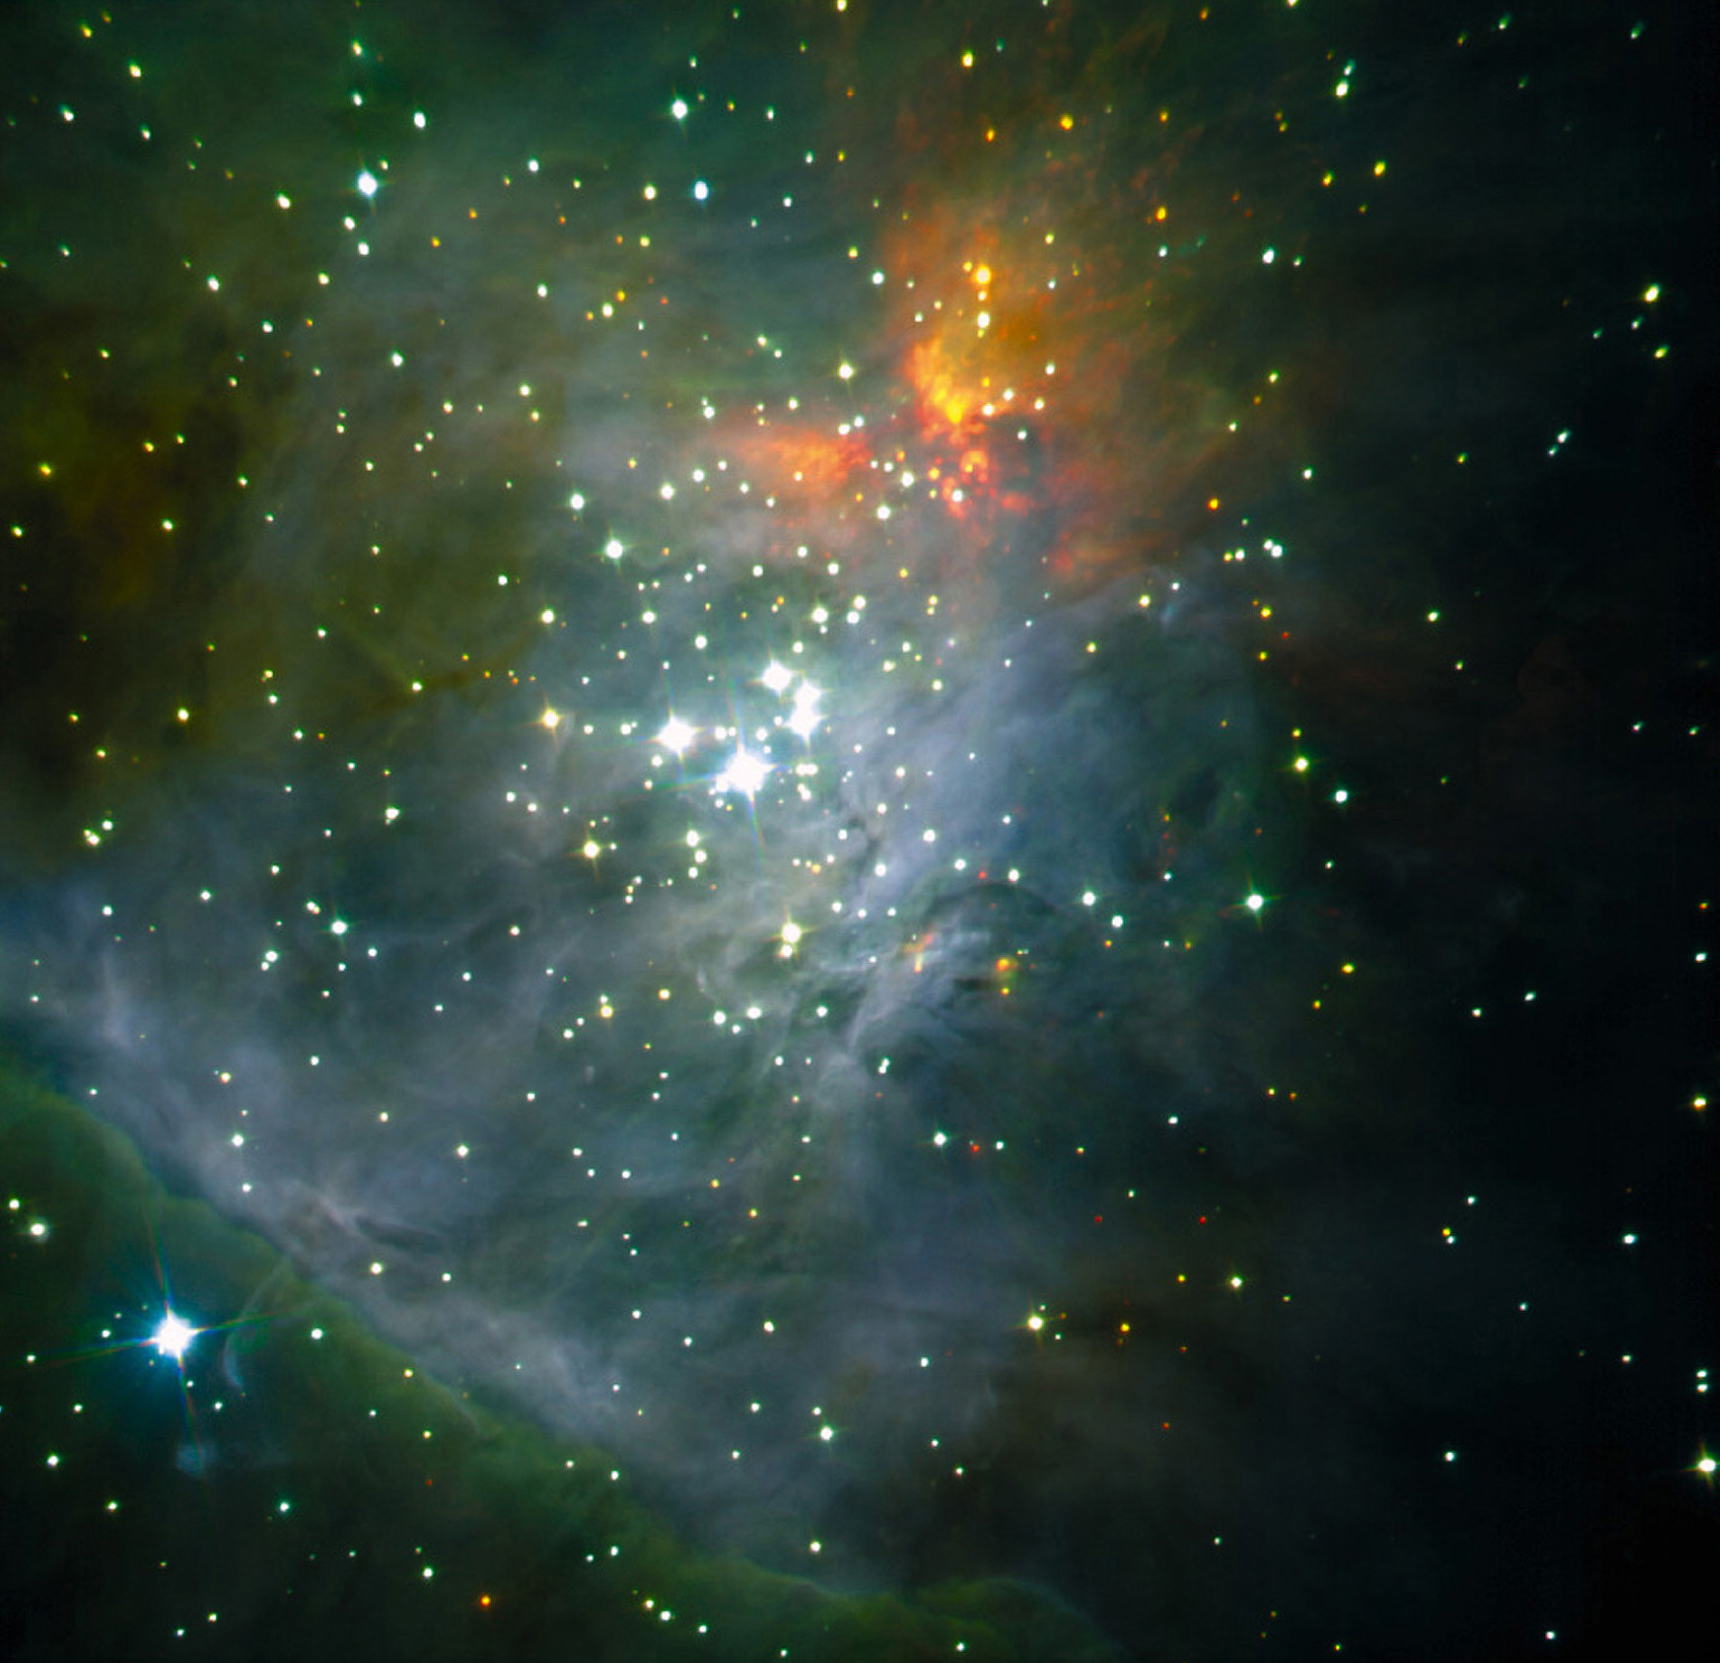

The Trapezium cluster

This image shows a colour composite of near-infrared images of the central regions of the Orion Nebula, obtained on March 14, 2000, with the SOFI instrument at the ESO 3.5-m New Technology Telescope (NTT) at La Silla. Three exposures were made through J- (wavelength 1.25 µm here colour-coded as "blue"), H- (1.65 µm; "green") and Ks-filters (2.16 µm; "red"), respectively. The central group of bright stars is the famous "Trapezium" . The total effective exposure time was 86.4 seconds per band. The sky field measures about 4.9 x 4.9 arcmin 2 (1024 x 1024 pix 2). North is up and East is left.

Credit: ESO